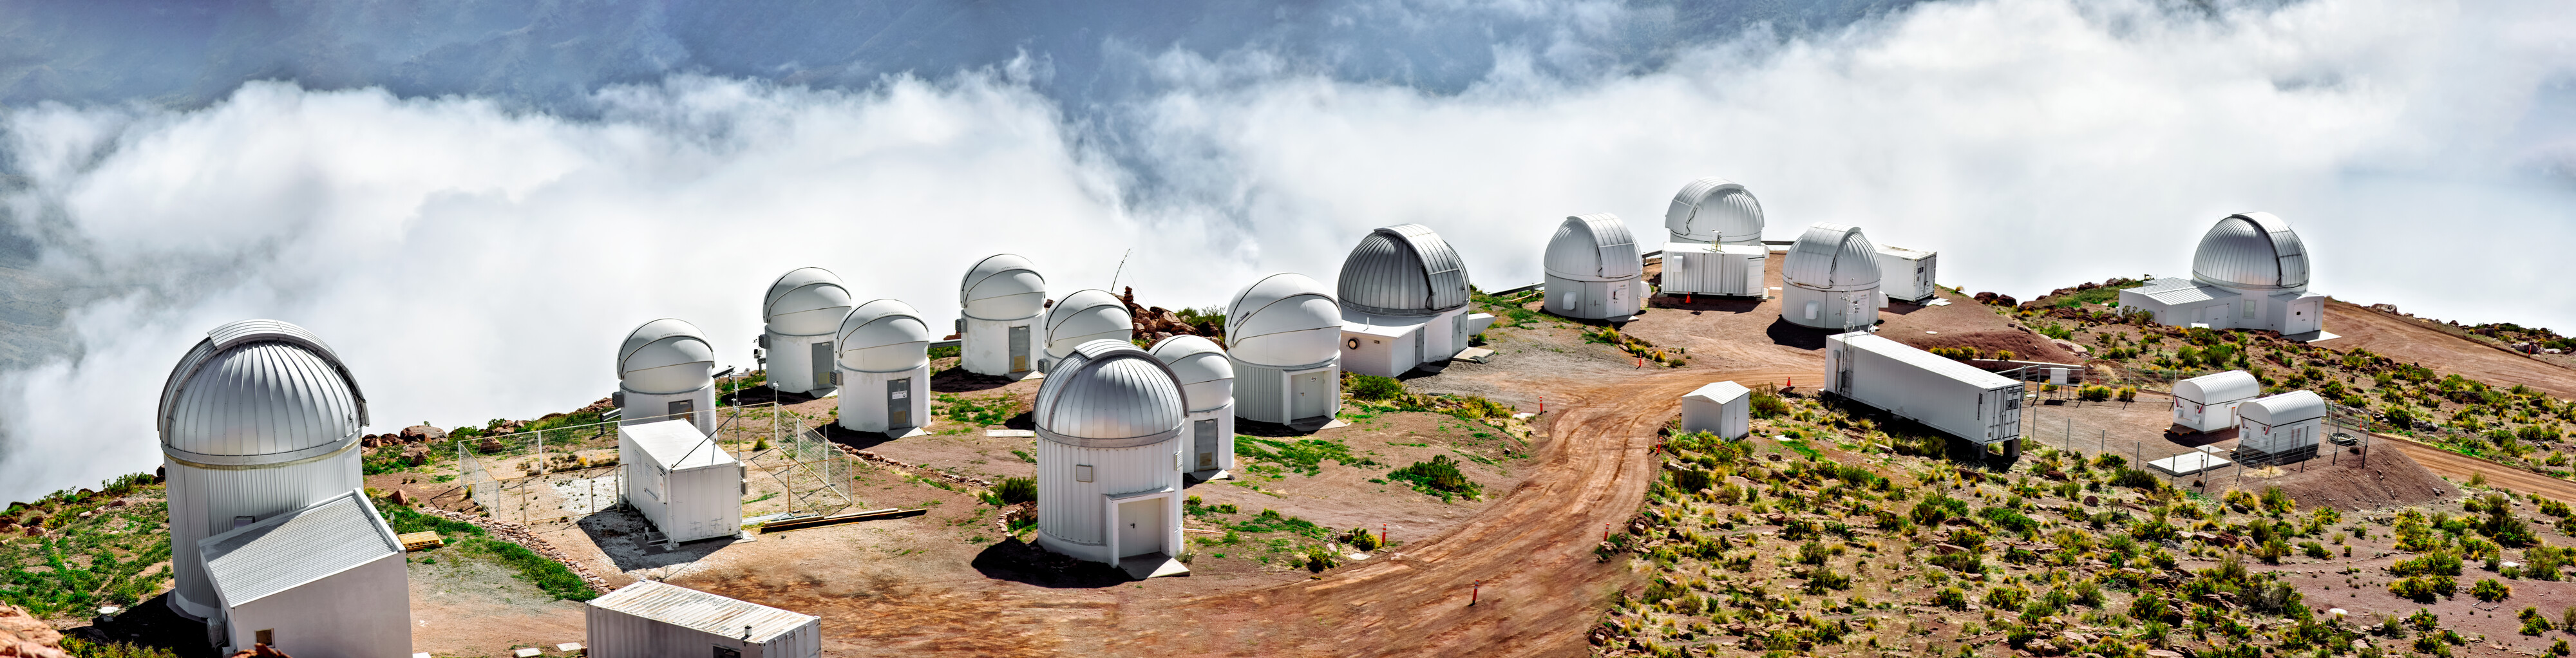

"Mushroom Farm" - North East side of Cerro Tololo

North-East side of Cerro Tololo Inter-American Observatory (CTIO) in Chile, where a series of the smaller telescopes are located. At the far right side of the image is a silver dome: the KMTNet 1.6-meter Telescope. 5 telescopes from the Las Cumbres Observatory (LCOGT). The Silver dome left of LCOGT is the SMARTS 1.3-meter Telescope. The following 8 domes at the left are part of the PROMPT project (Panchromatic Robotic Optical Monitoring and Polarimetry Telescopes). In the white Container is the CTIO-GONG solar telescope, part of the Global Oscillation Network Group (GONG) and the last dome at the left is the T80-South Telescope.

Credit: CTIO/NOIRLab/NSF/AURA/D. Munizaga